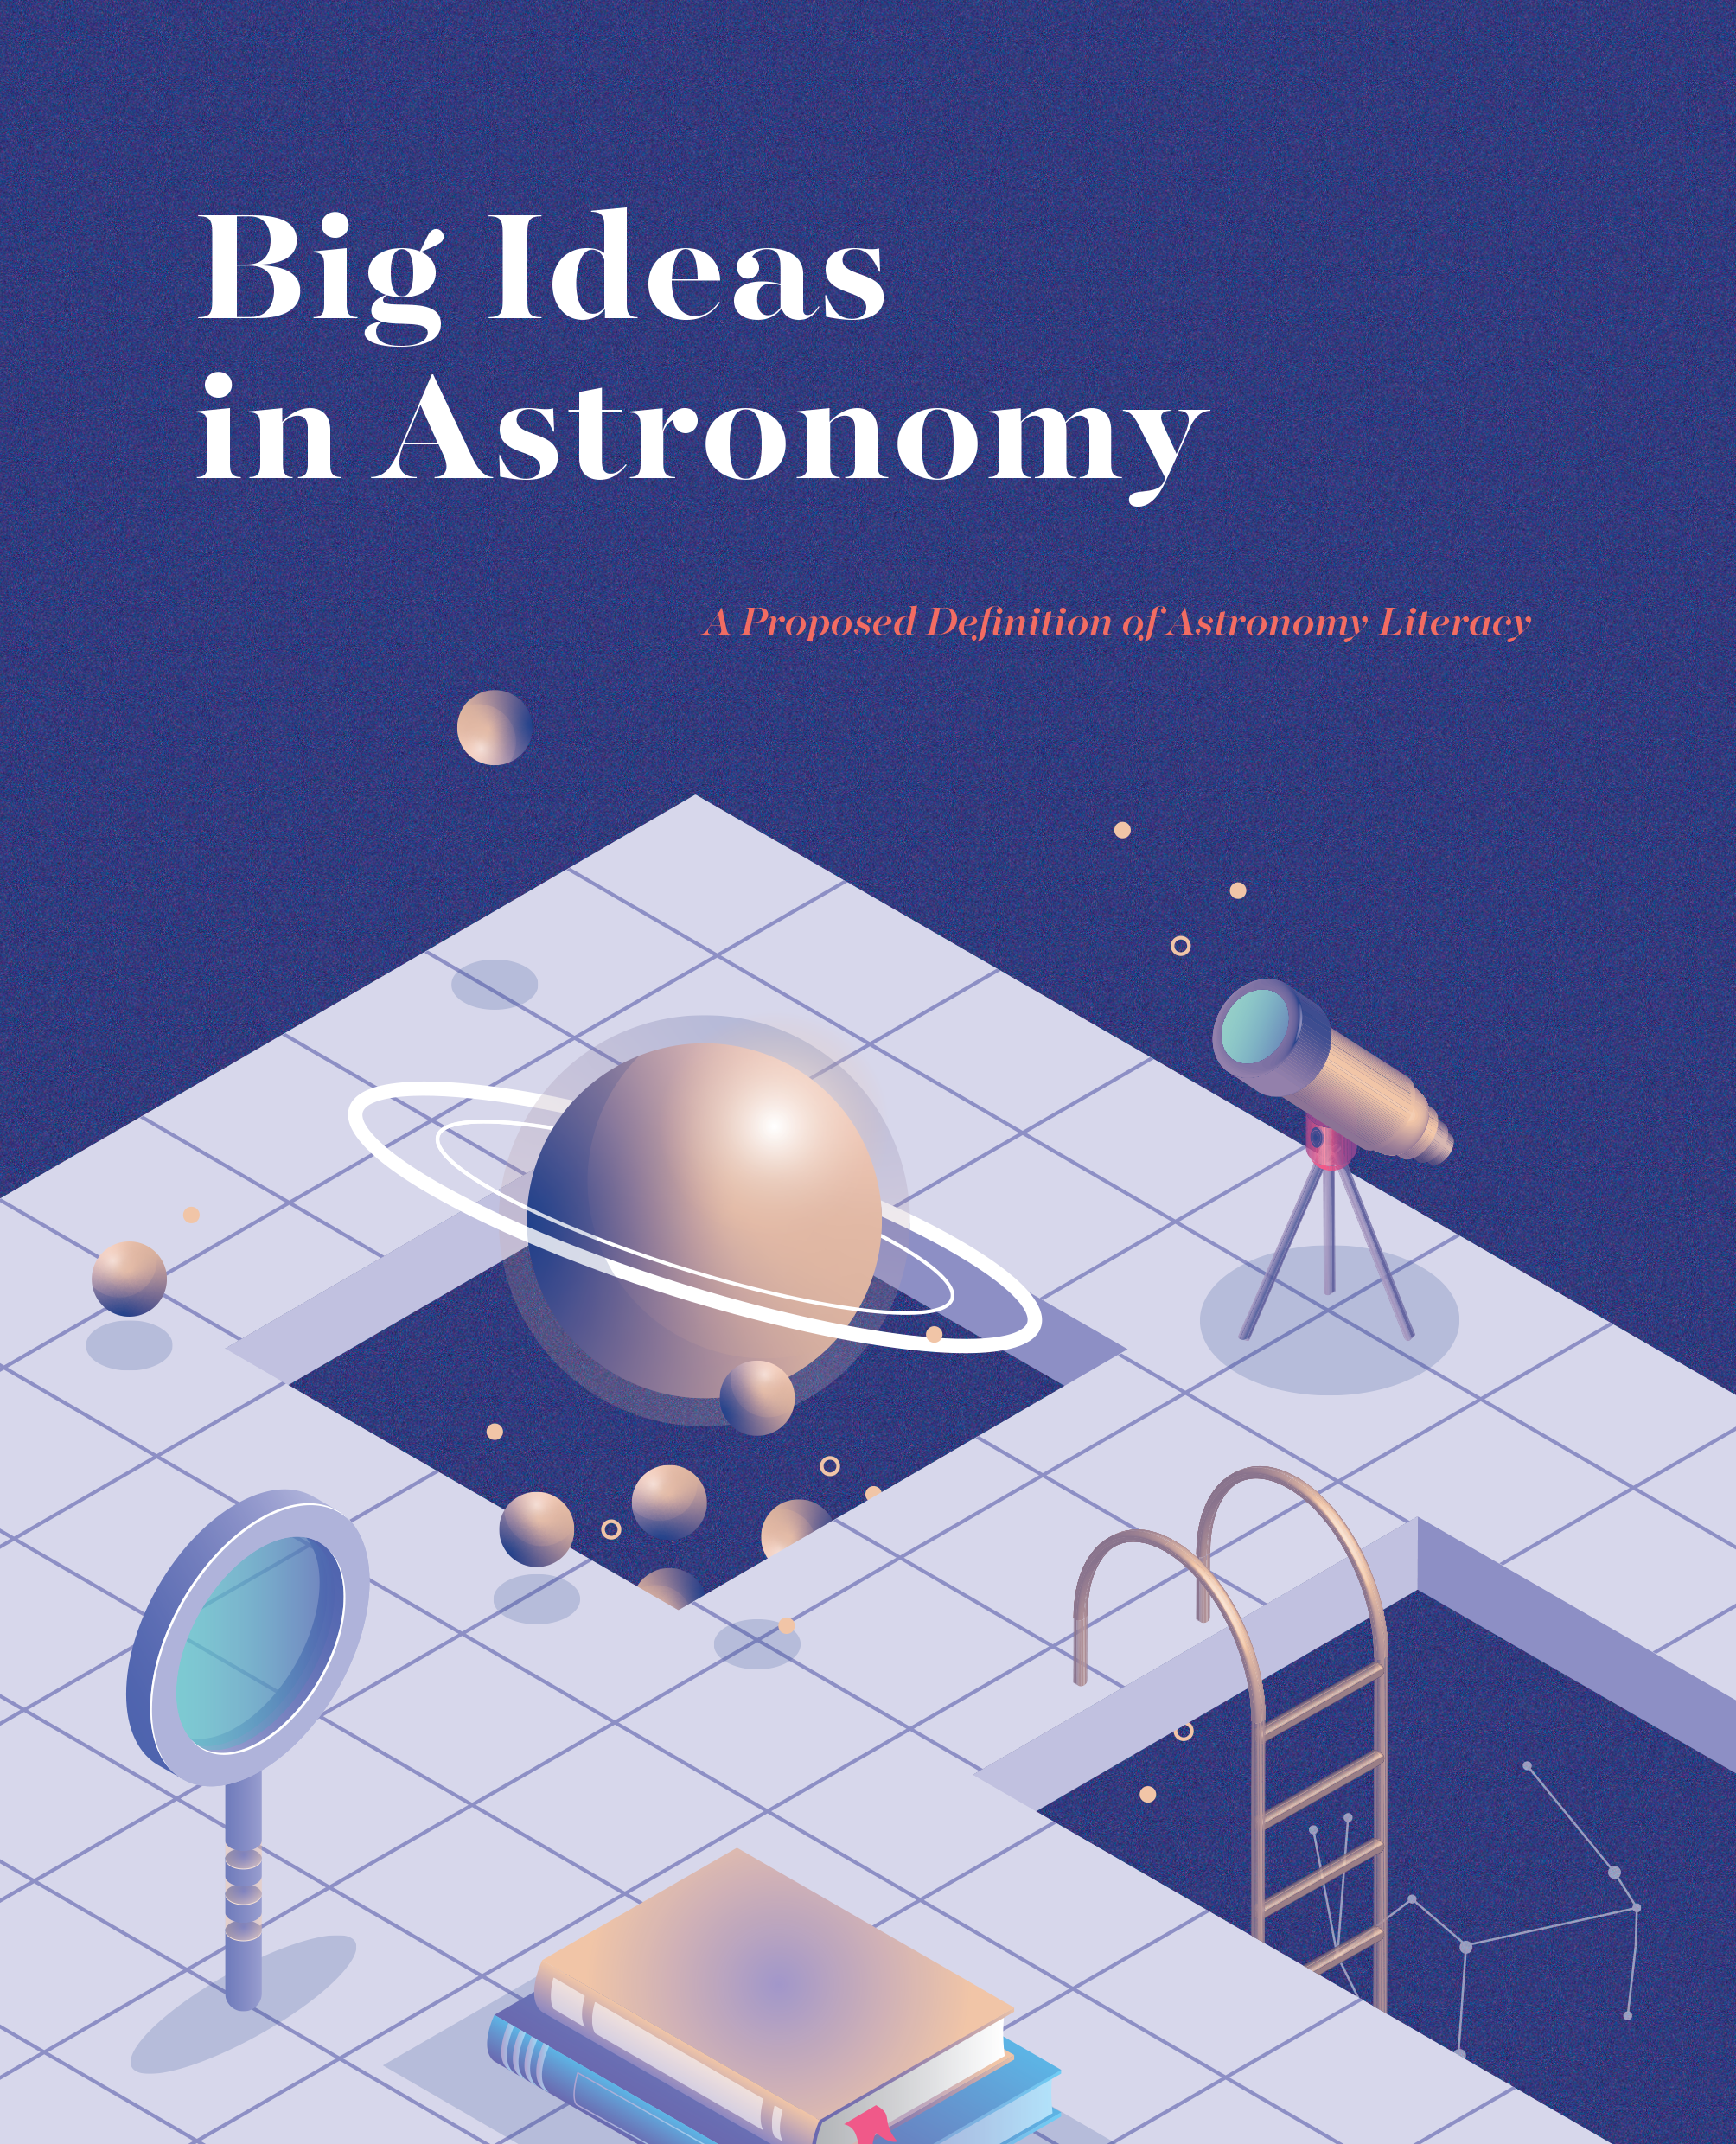

Cover of the booklet "Big Ideas in Astronomy"

Cover of the booklet "Big Ideas in Astronomy".

Credit: IAU